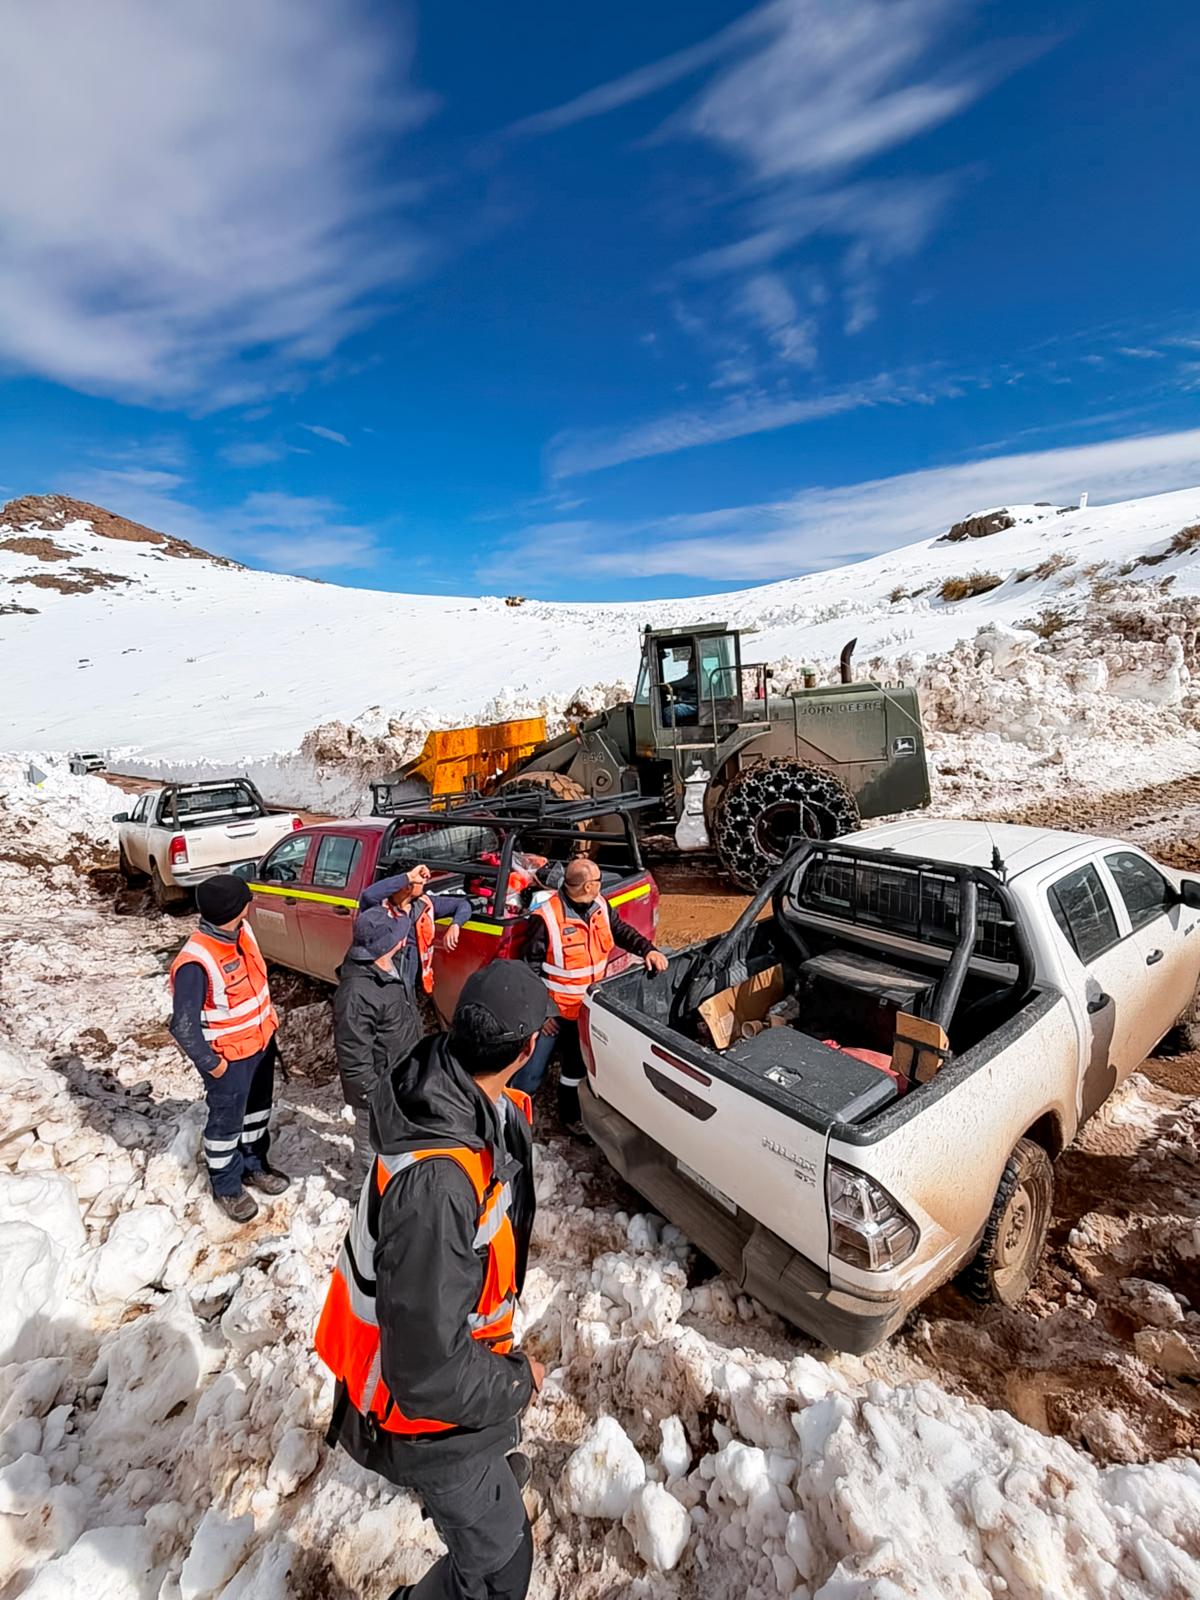

Clearing Snow on Cerro Pachón

Crews work to remove snow from the access road to Cerro Pachón.

Credit: NOIRLab/NSF/AURA